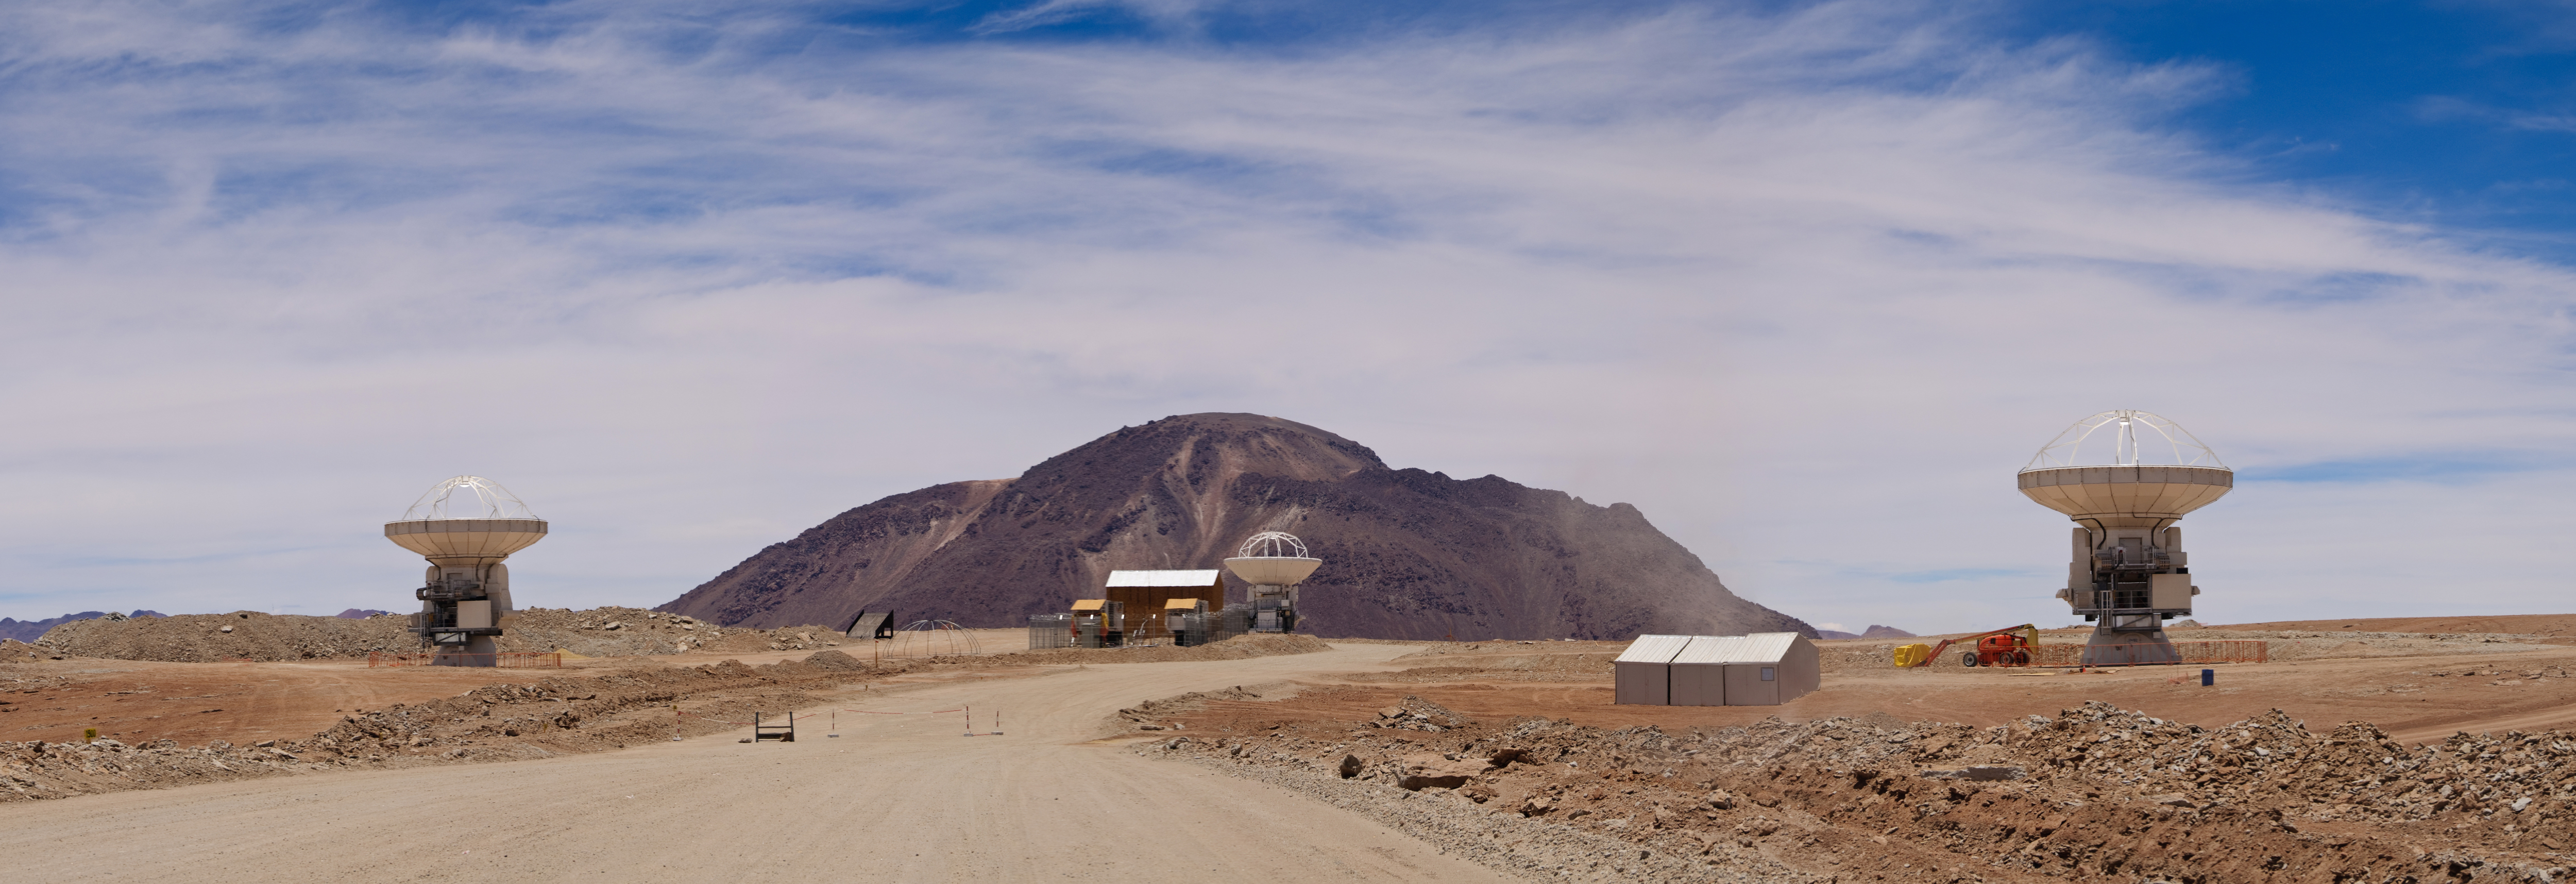

Trio of ALMA Antennas

Three of the first ALMA antennas to be moved to the Array Operations Site (AOS). Getting multiple antennas to the AOS was integral to testing the array's interferometric capabilities. The two antennas on either end of the image are North American antennas, while the center antenna is the Japanese design.

Credit: NRAO/AUI/NSF